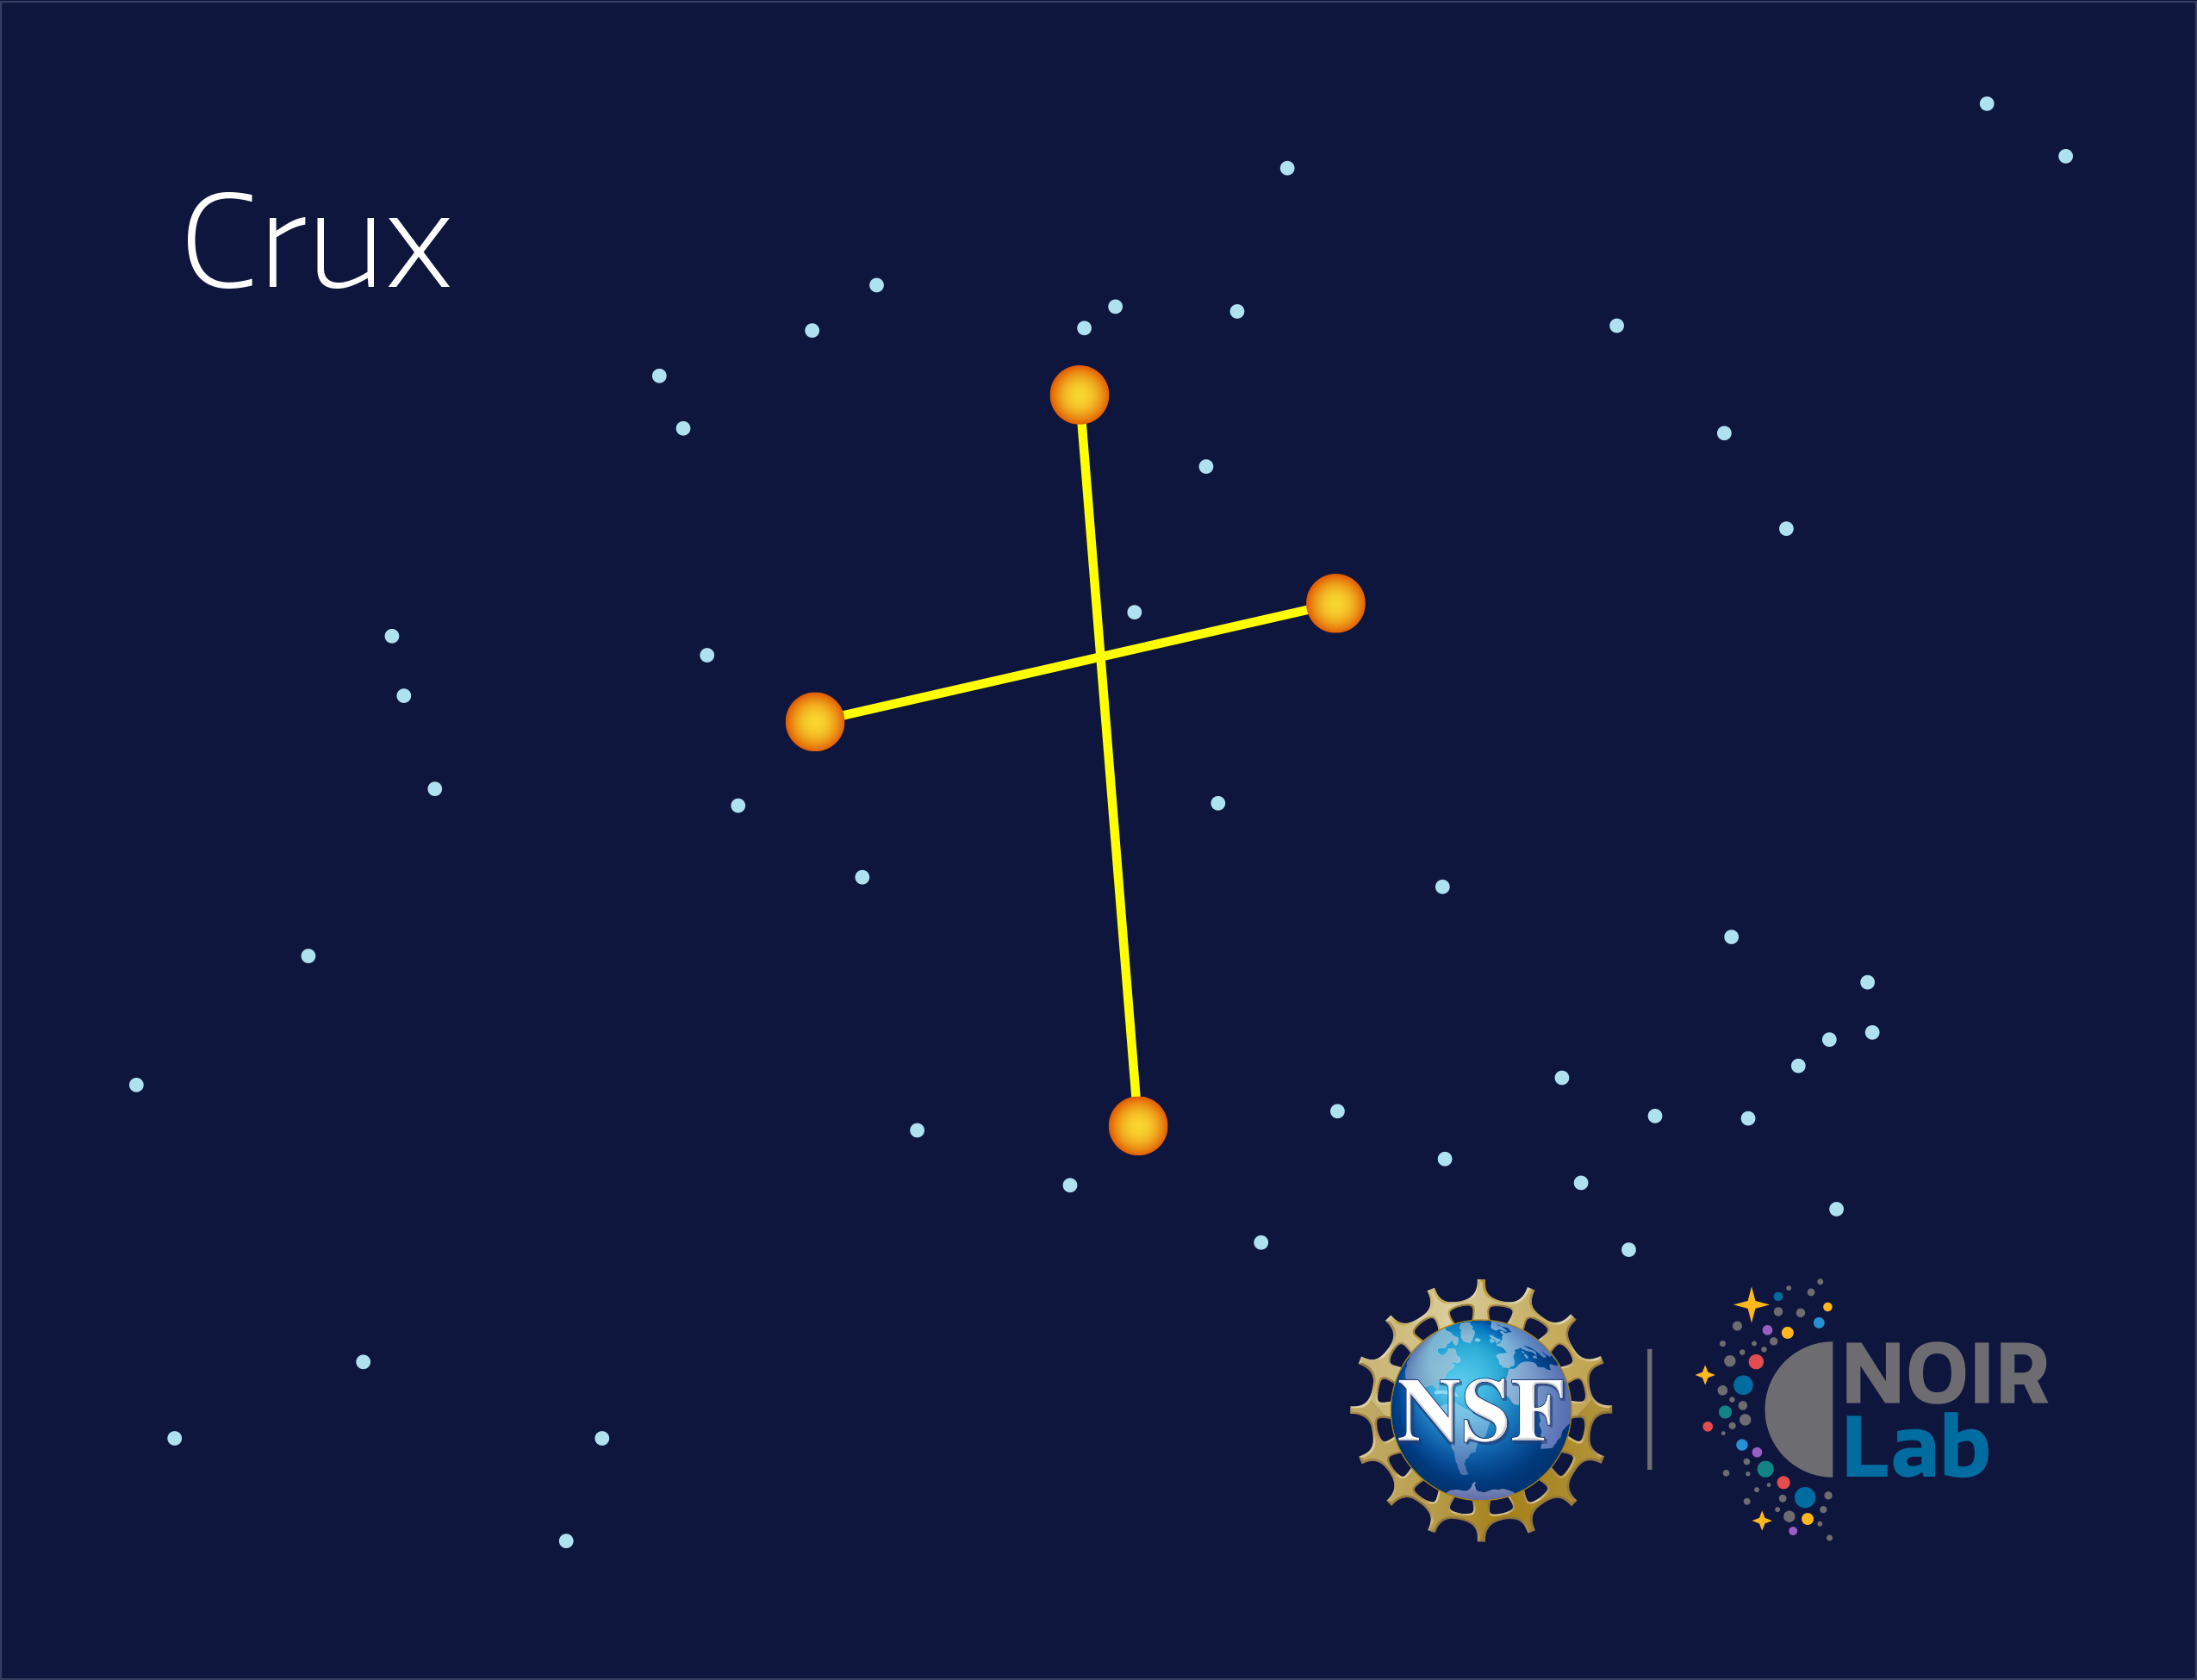

Crux

Credit: NOIRLab